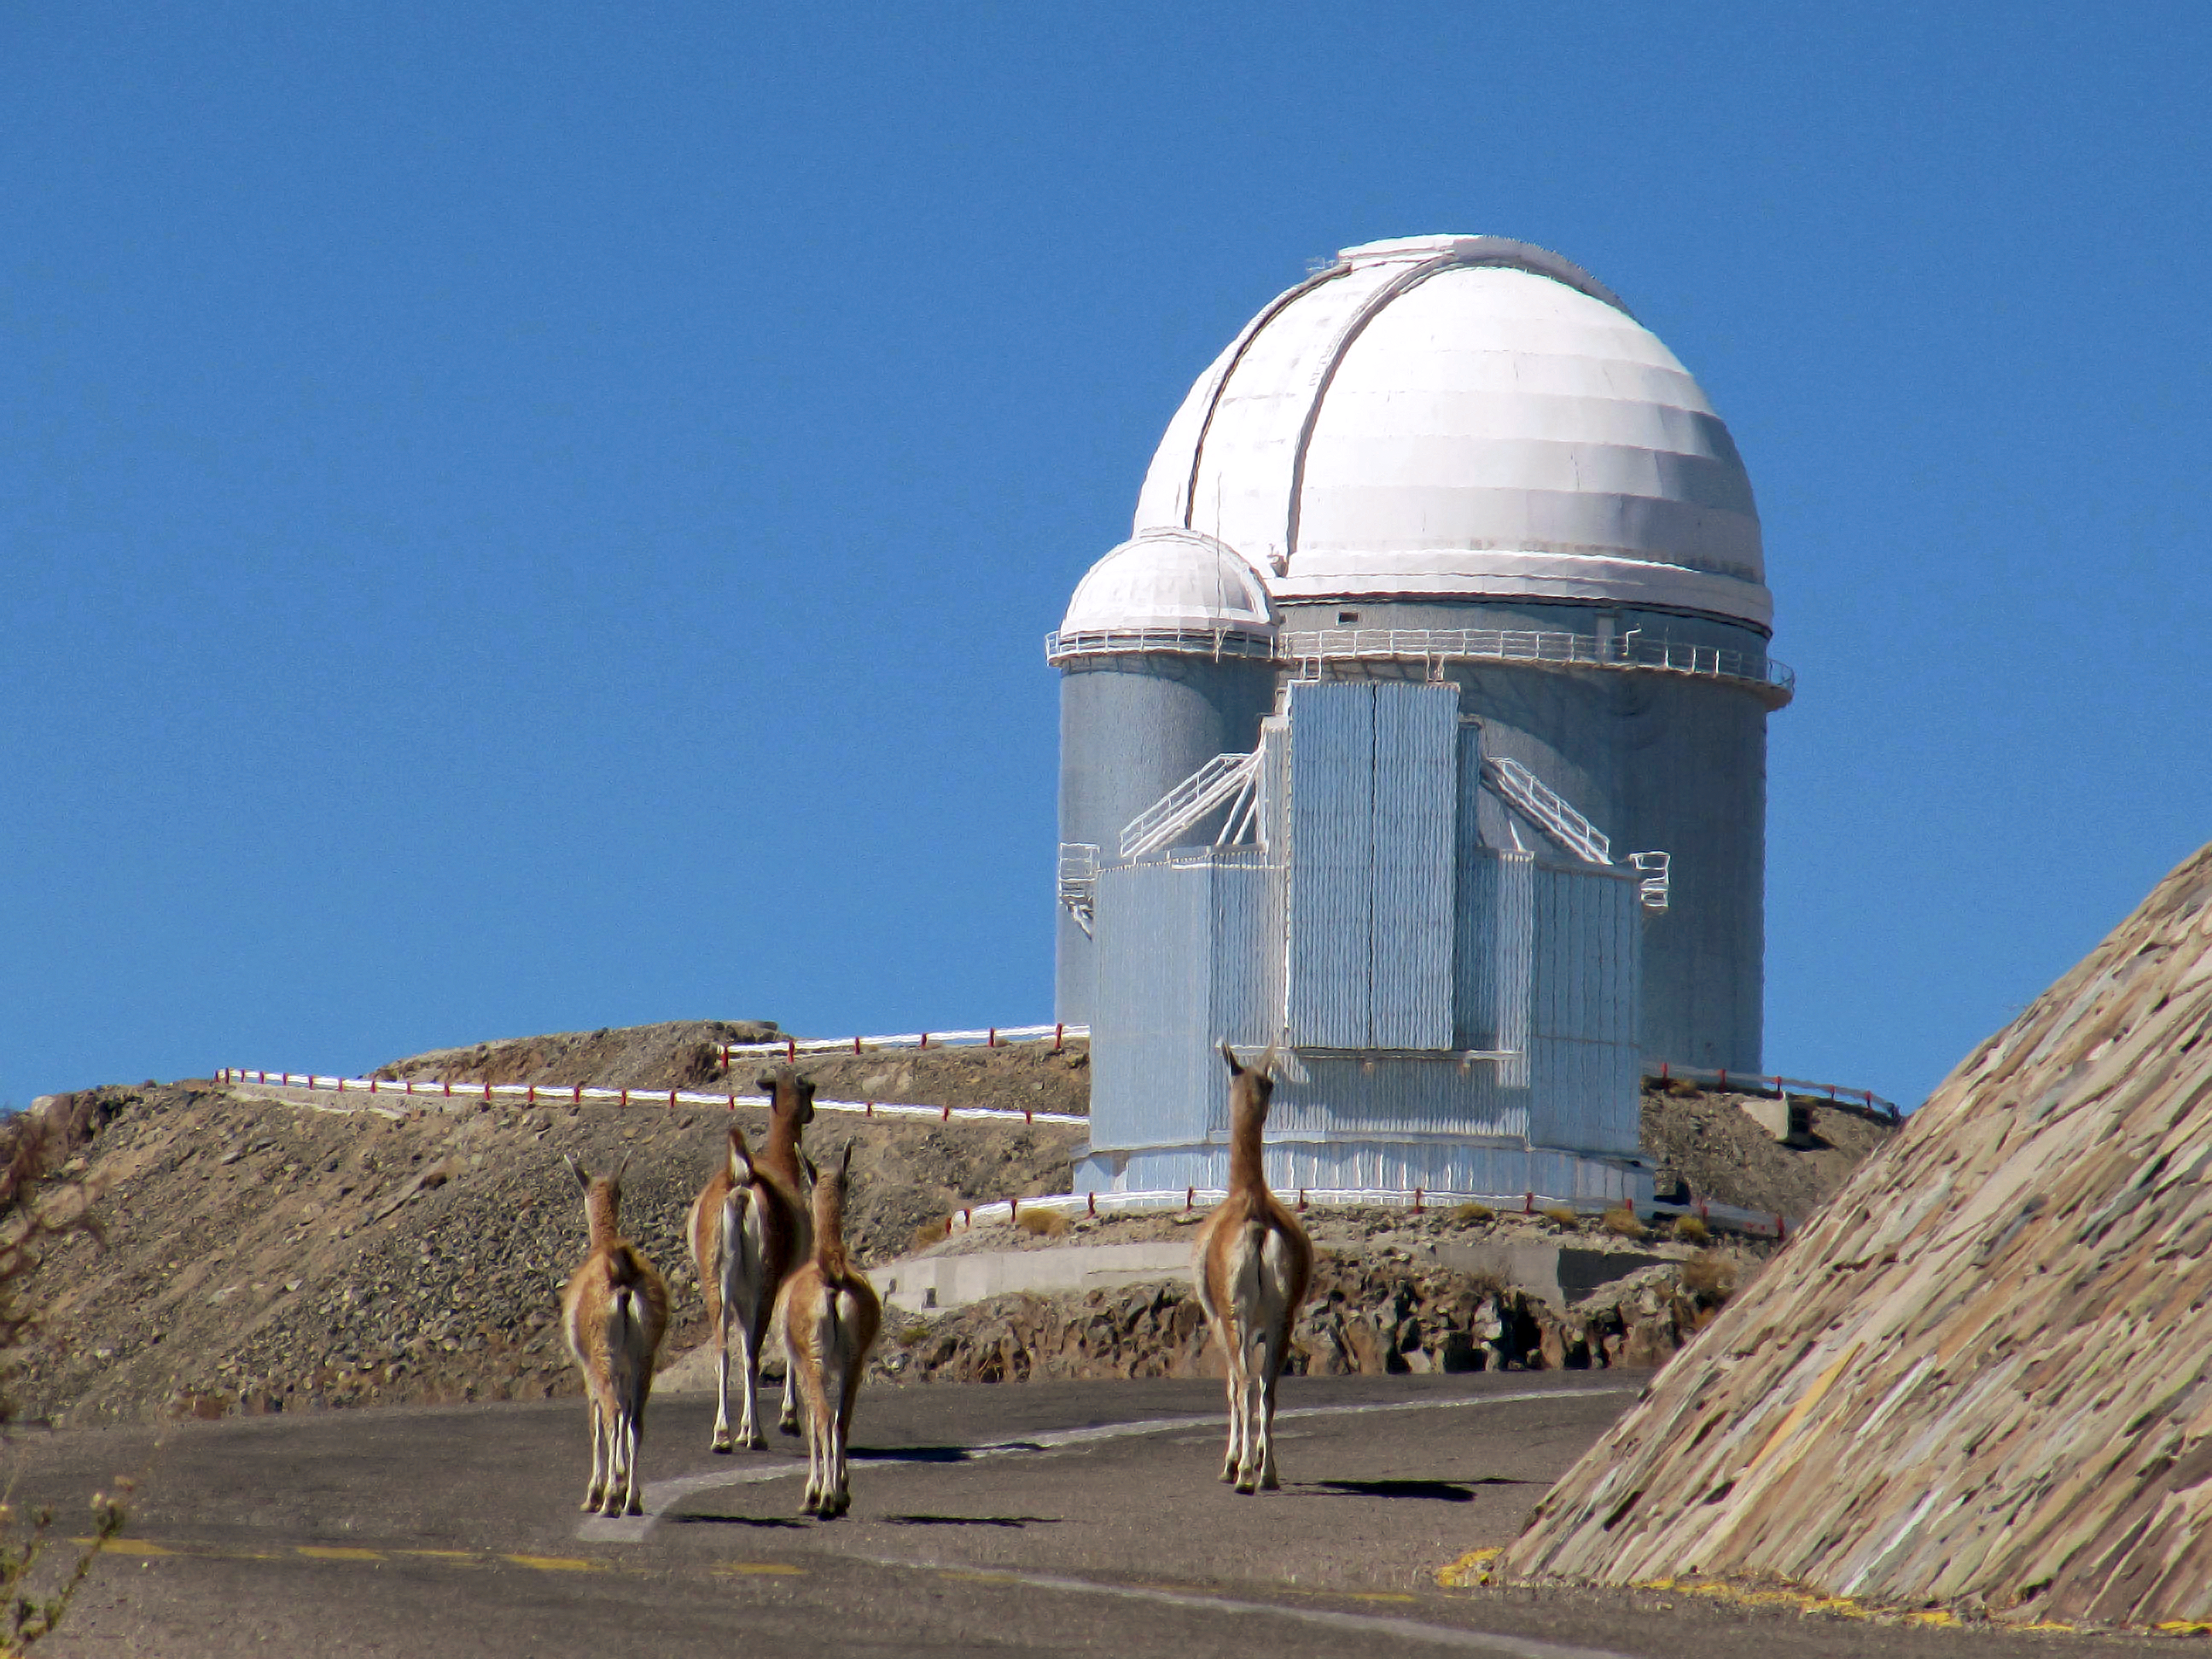

Furry visitors at La Silla

This photo shows the ESO 3.6-metre telescope at La Silla, located at the outskirts of the Chilean Atacama Desert. Despite its dryness, the area is home to a number of different wildlife species, many of which occasionally approach the observatory. Imaged here is a herd of vicuña – relative of the llama which live in the high alpine areas of the Andes.

Credit: E. Matamorros/ESO